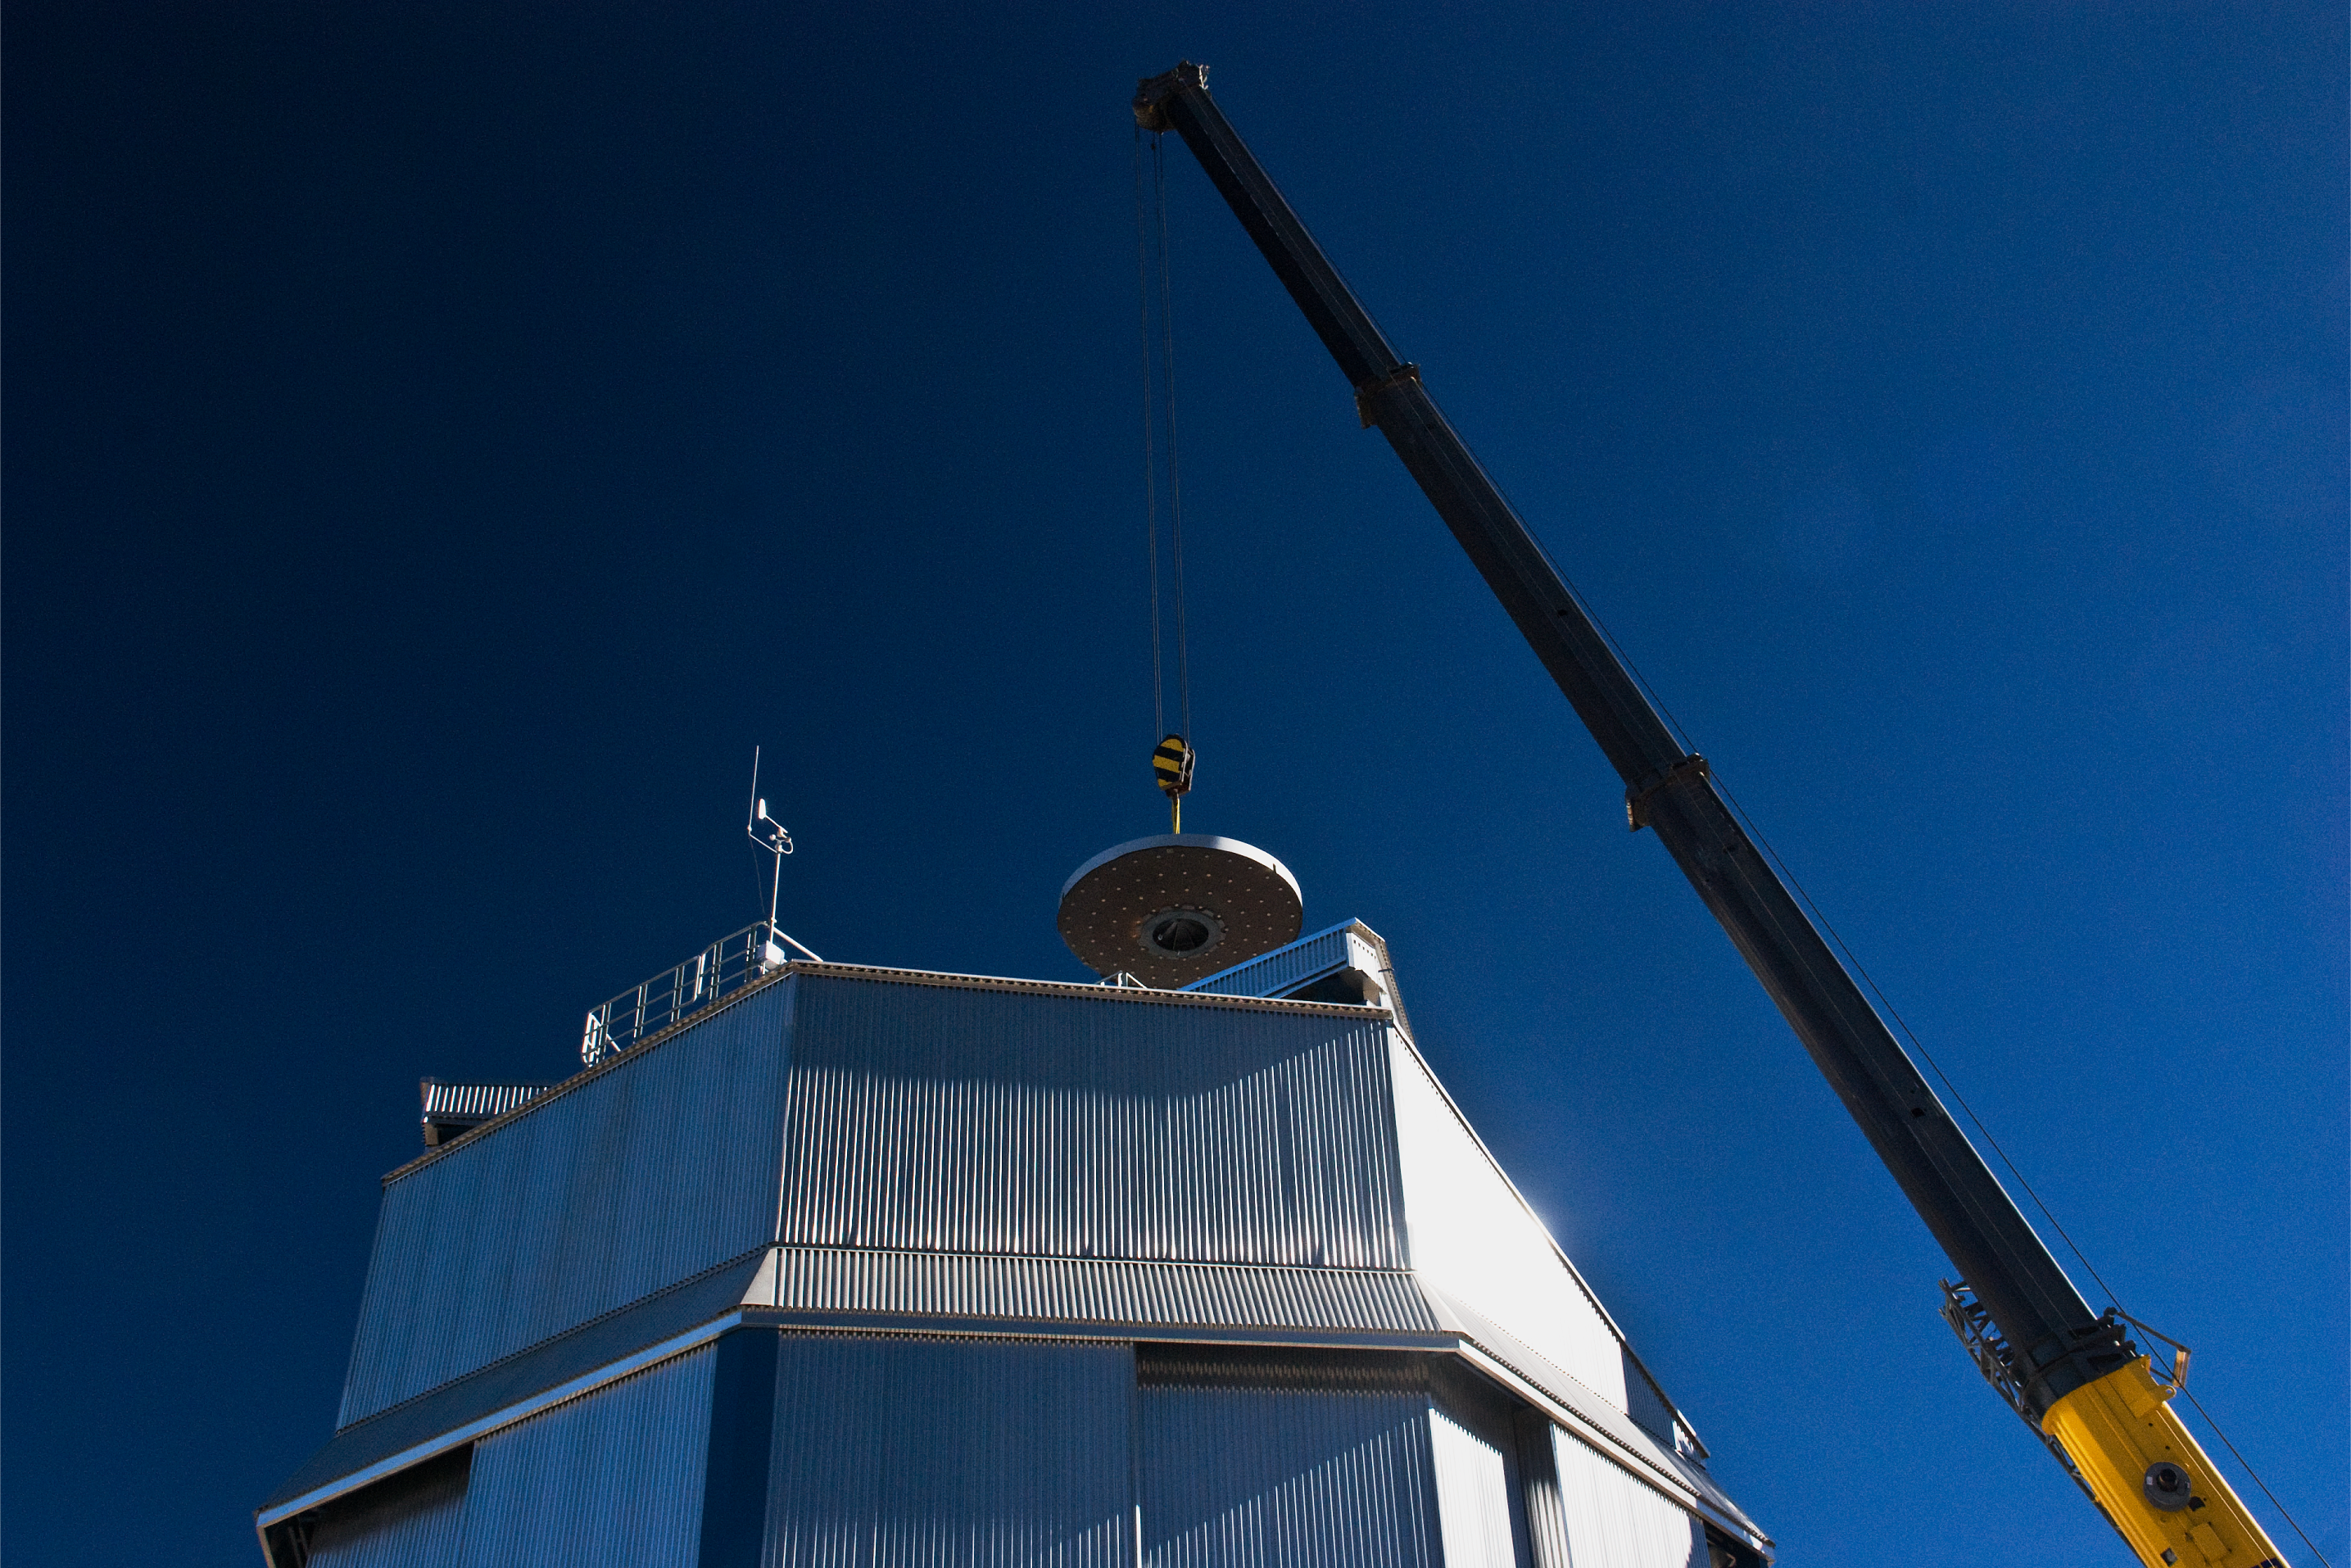

The VISTA mirror

A 4.1-metre diameter primary mirror, a vital part of the world''s newest and fastest survey telescope, VISTA (the Visible and Infrared Survey Telescope for Astronomy) has been delivered to its new mountaintop home at Cerro Paranal, Chile. The mirror arrived over the Easter weekend (22 to 23 March 2008) at the Paranal Observatory where the telescope has been assembled at an altitude of 2518m, in Chile's Atacama Desert.

Credit: ESO/H. Boffin